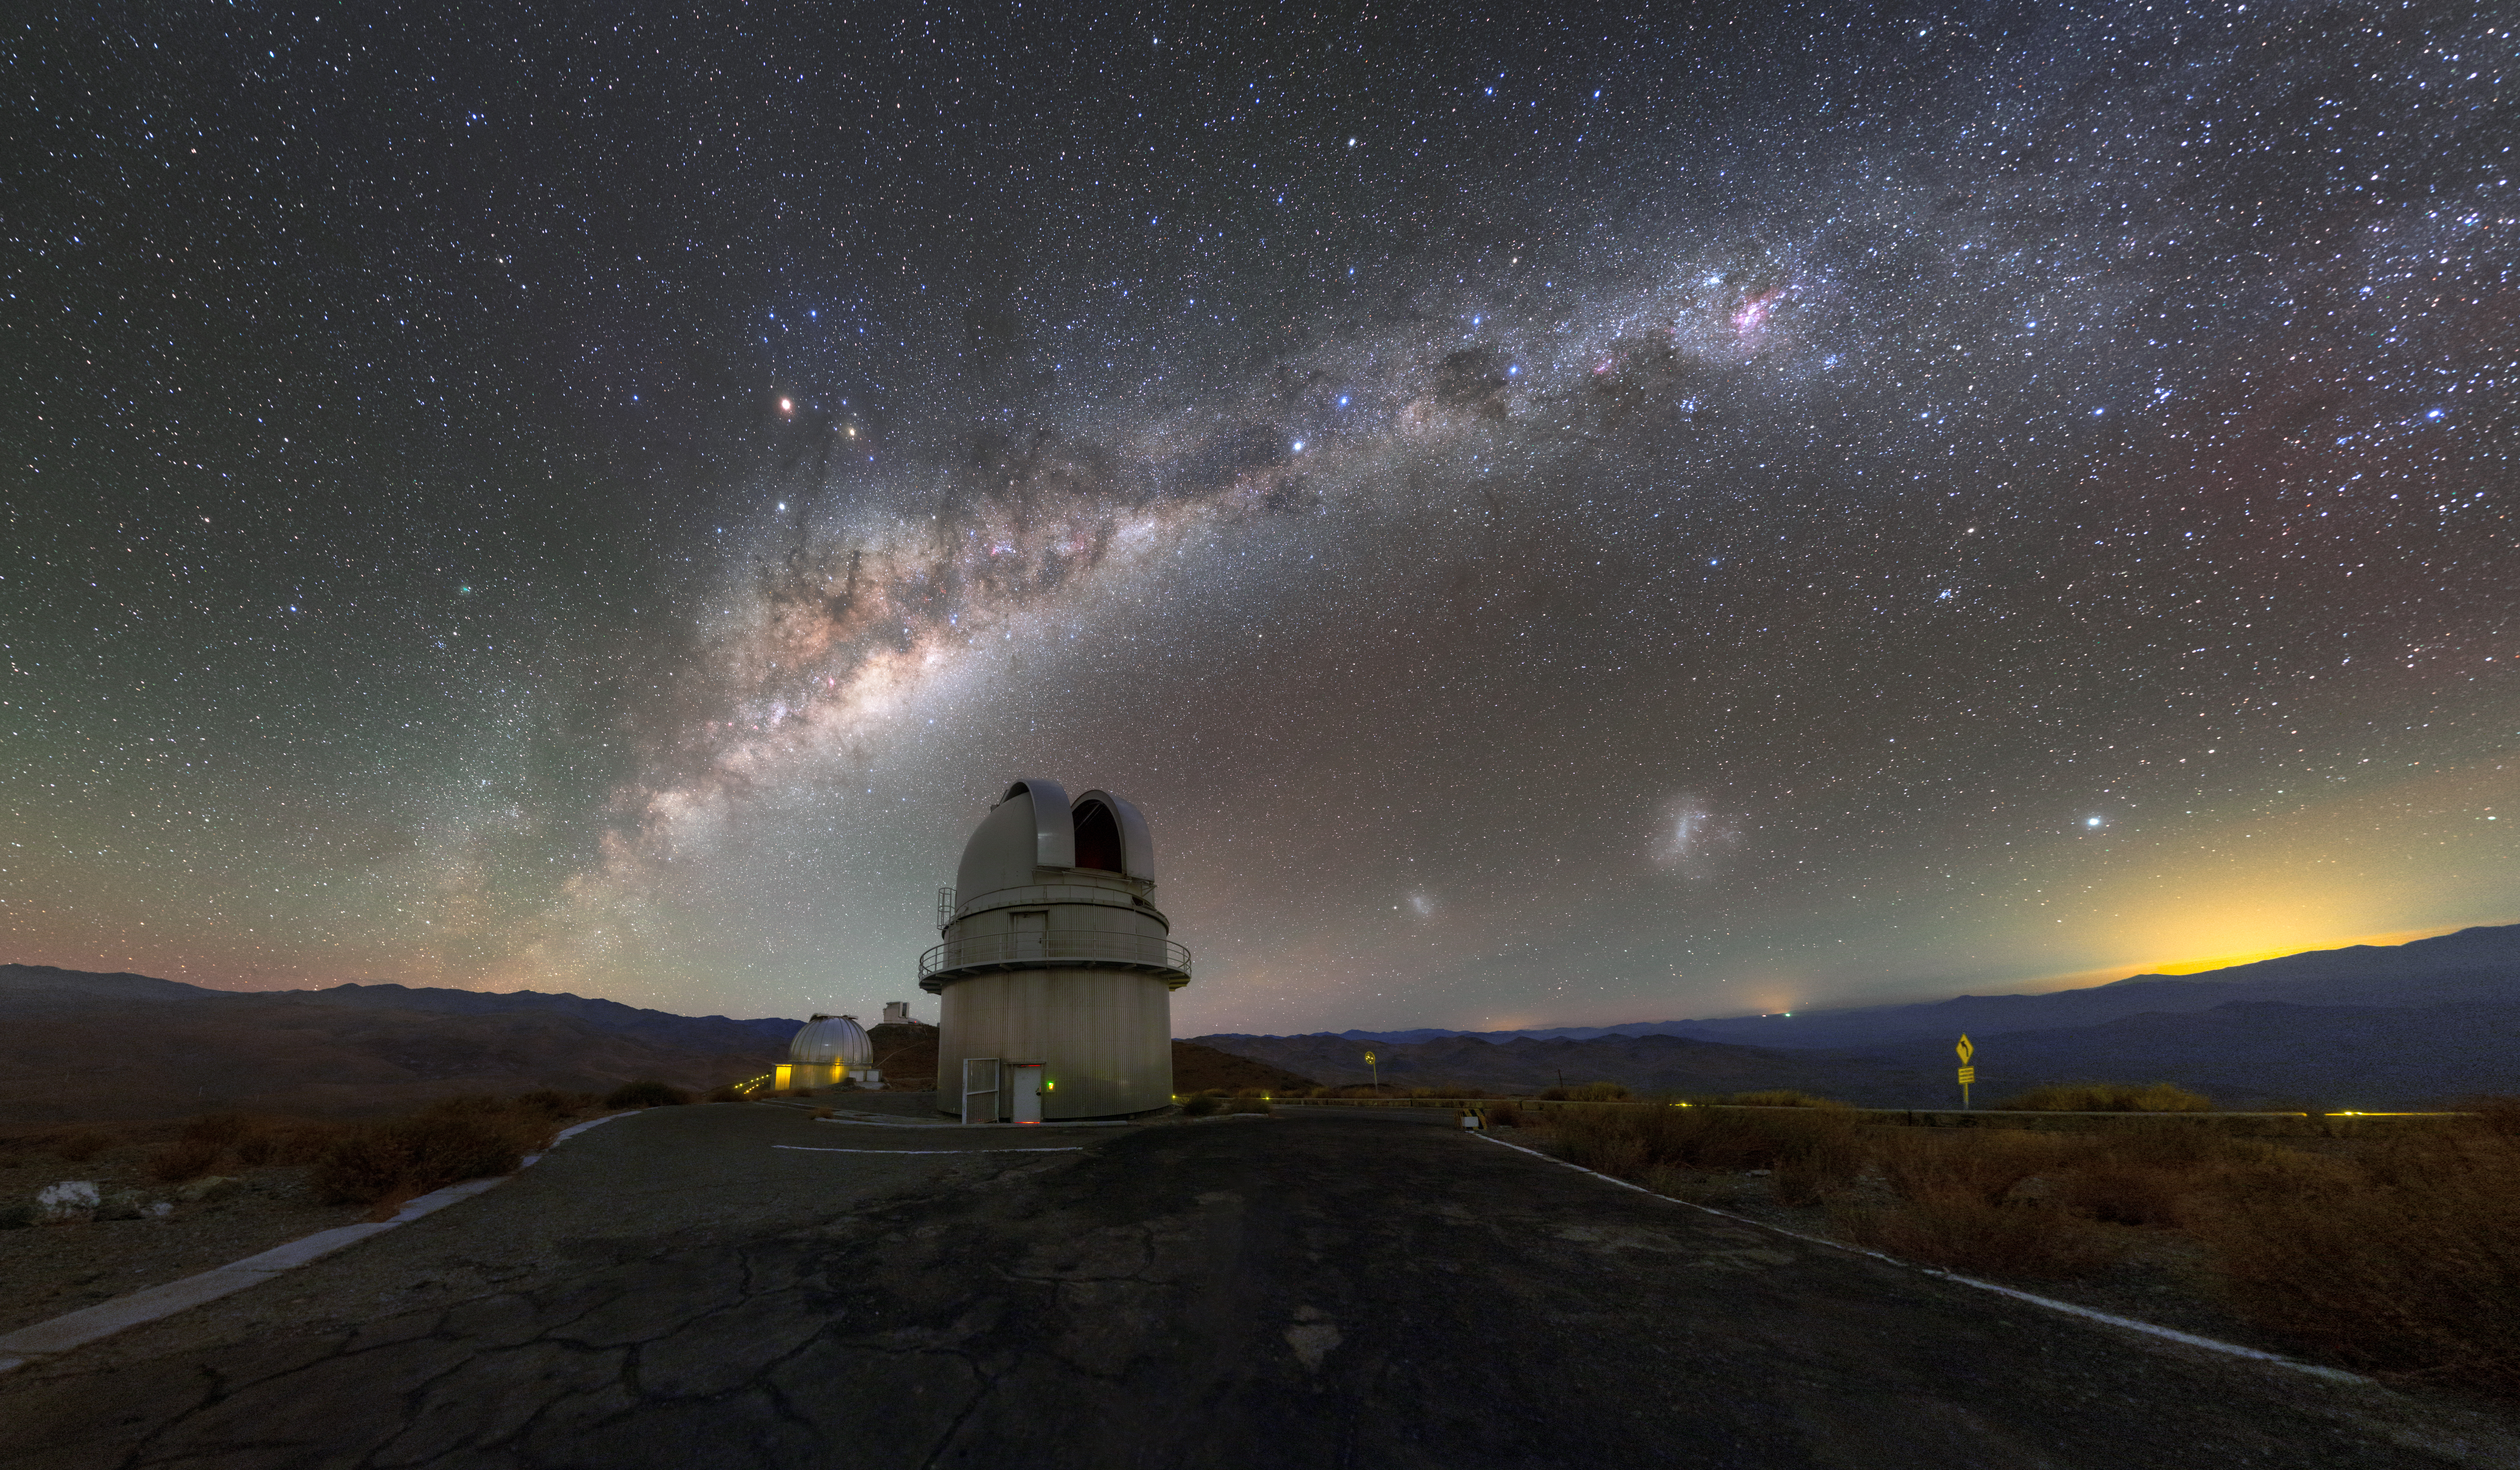

The Old-Timer

This photograph shows one of the starry-eyed residents of ESO’s La Silla Observatory: the Danish 1.54-metre telescope. The subject of this image has been amazingly productive in its four decades of operation. Installed in 1979, the Danish 1.54-metre telescope has enabled numerous intriguing discoveries. In 2005, astronomers used it to trace gamma-ray bursts back to their origins: the violent collision of two merging neutron stars in a distant galaxy. Just one year later, it spied a planet roughly five times the mass of the Earth as it slowly orbited another star.

Credit: ESO/P. Horálek